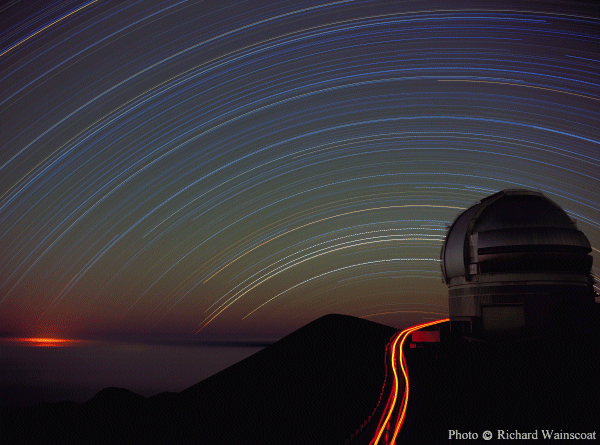

Gemini North with star trails

Date: 08/24/1999.

Credit: Richard Wainscoat - IfA